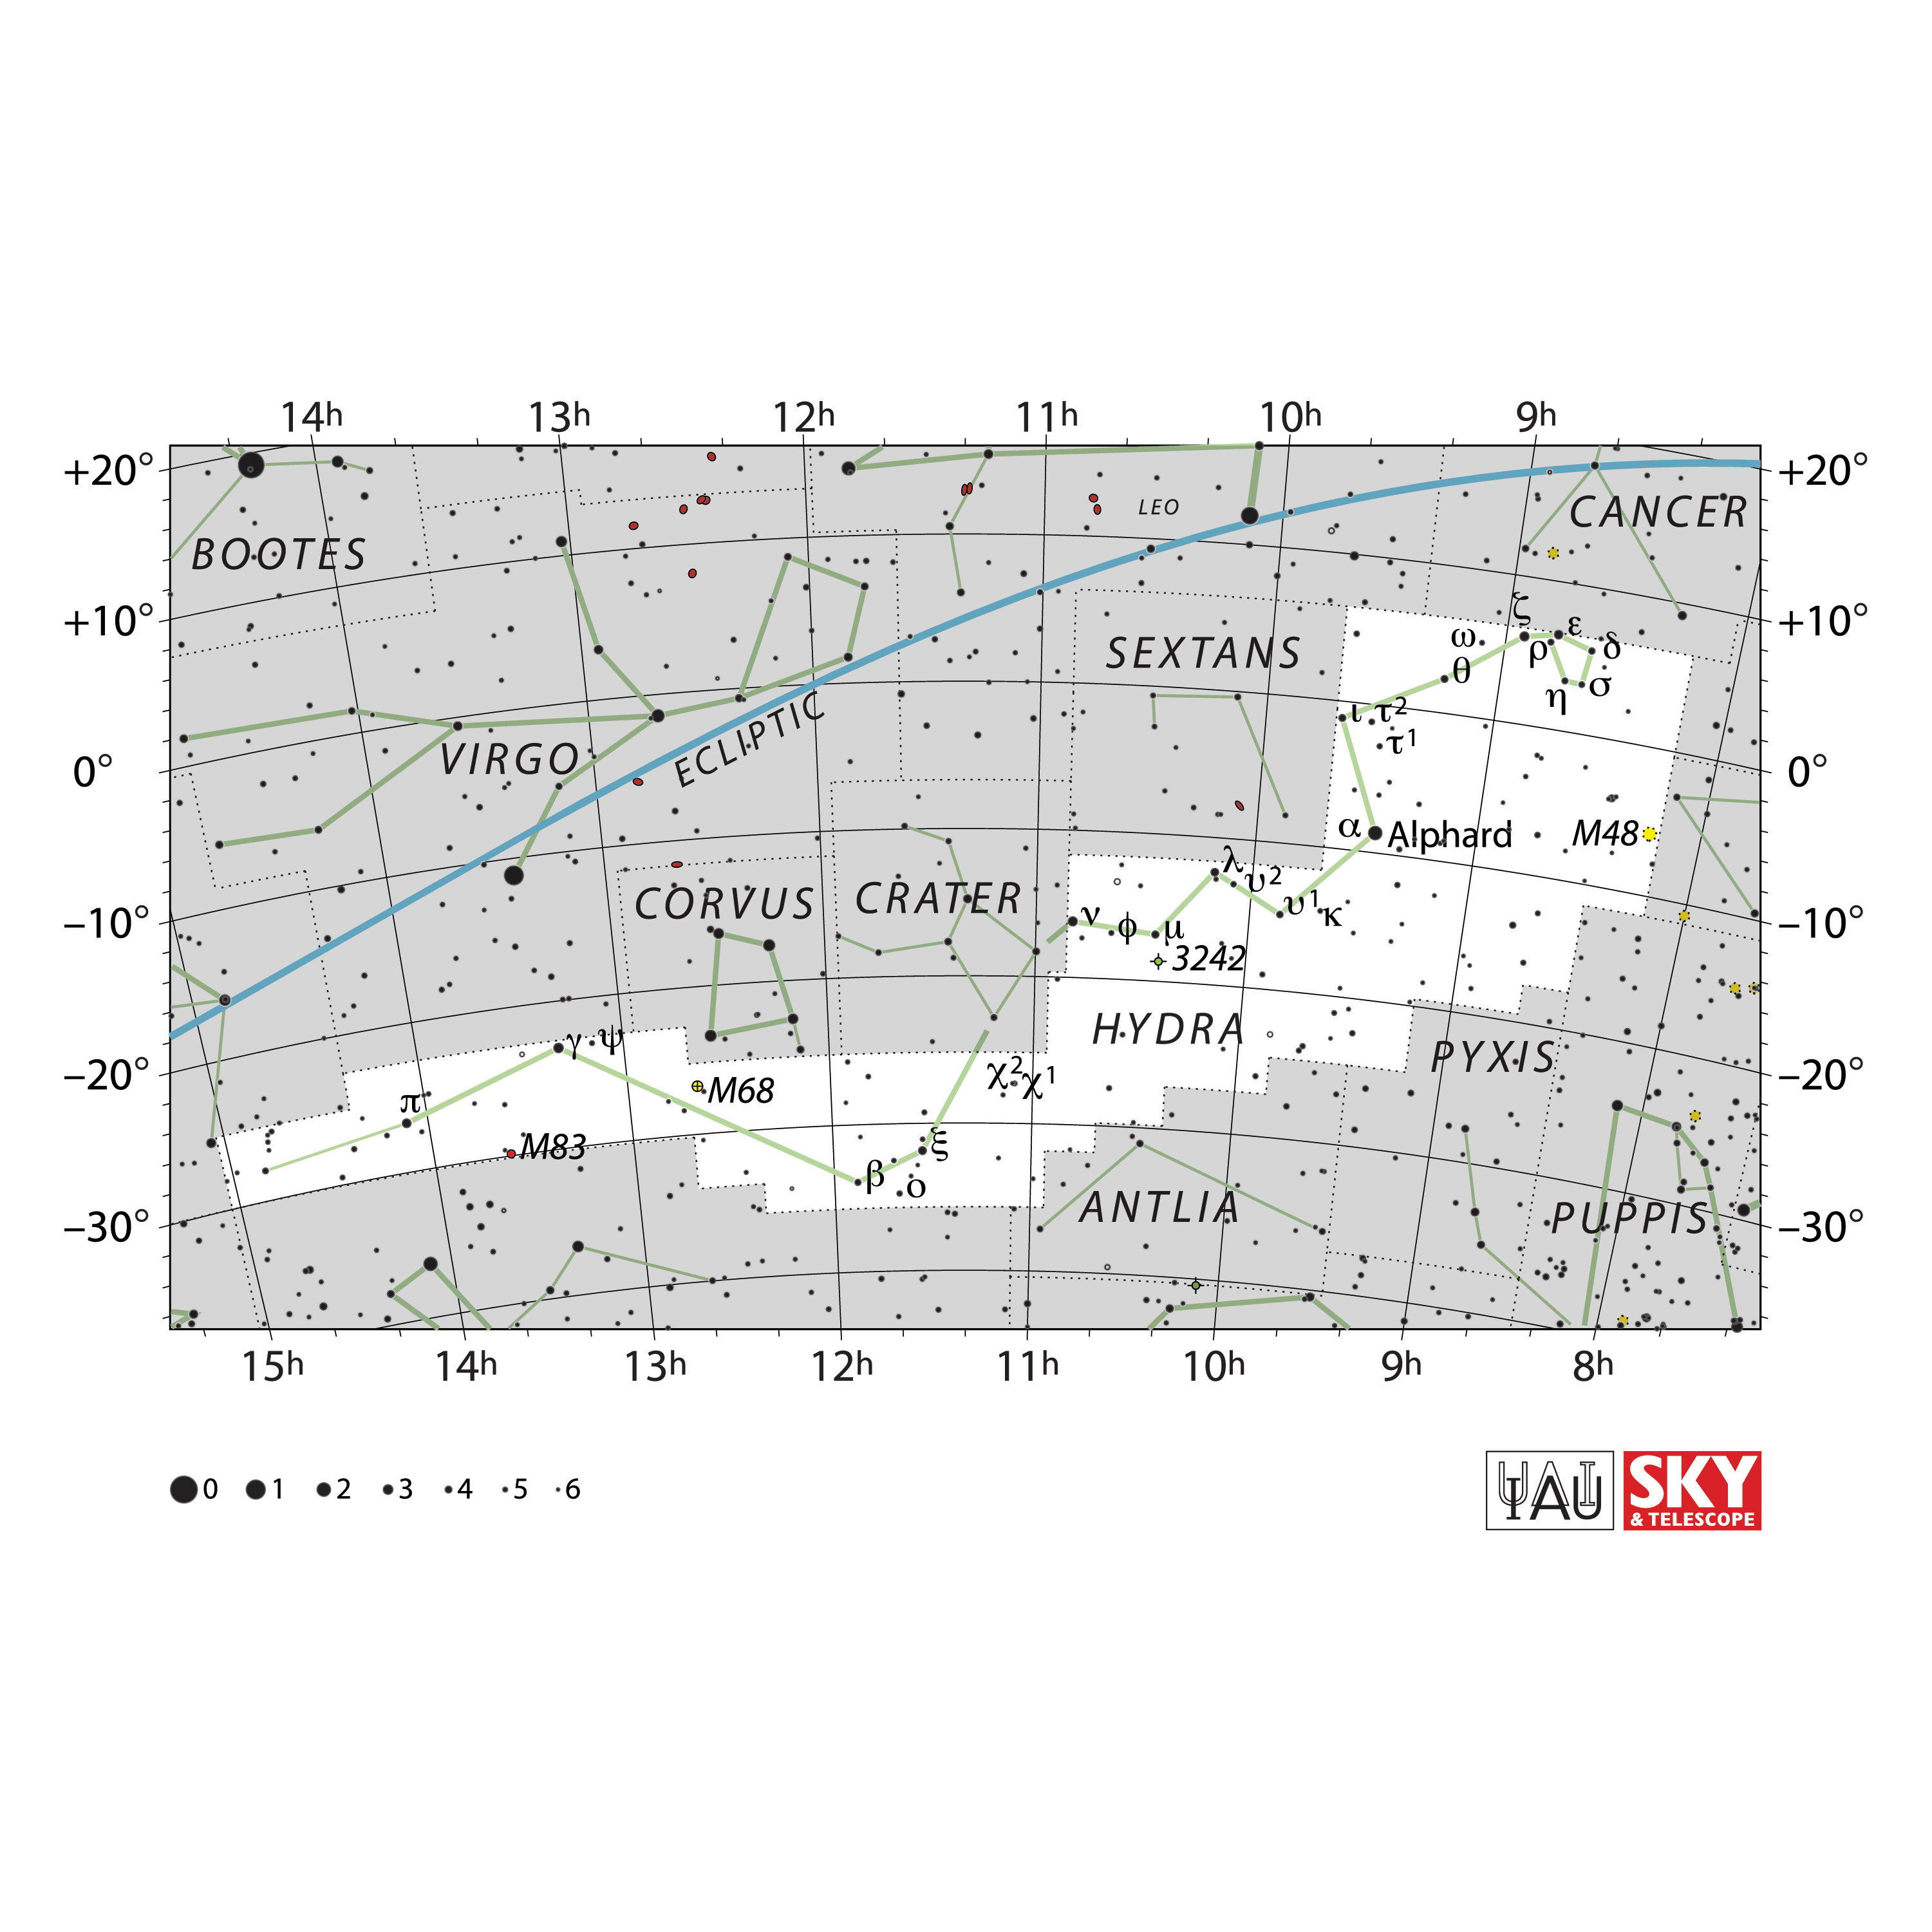

Hydra

Credit: IAU and Sky & Telescope